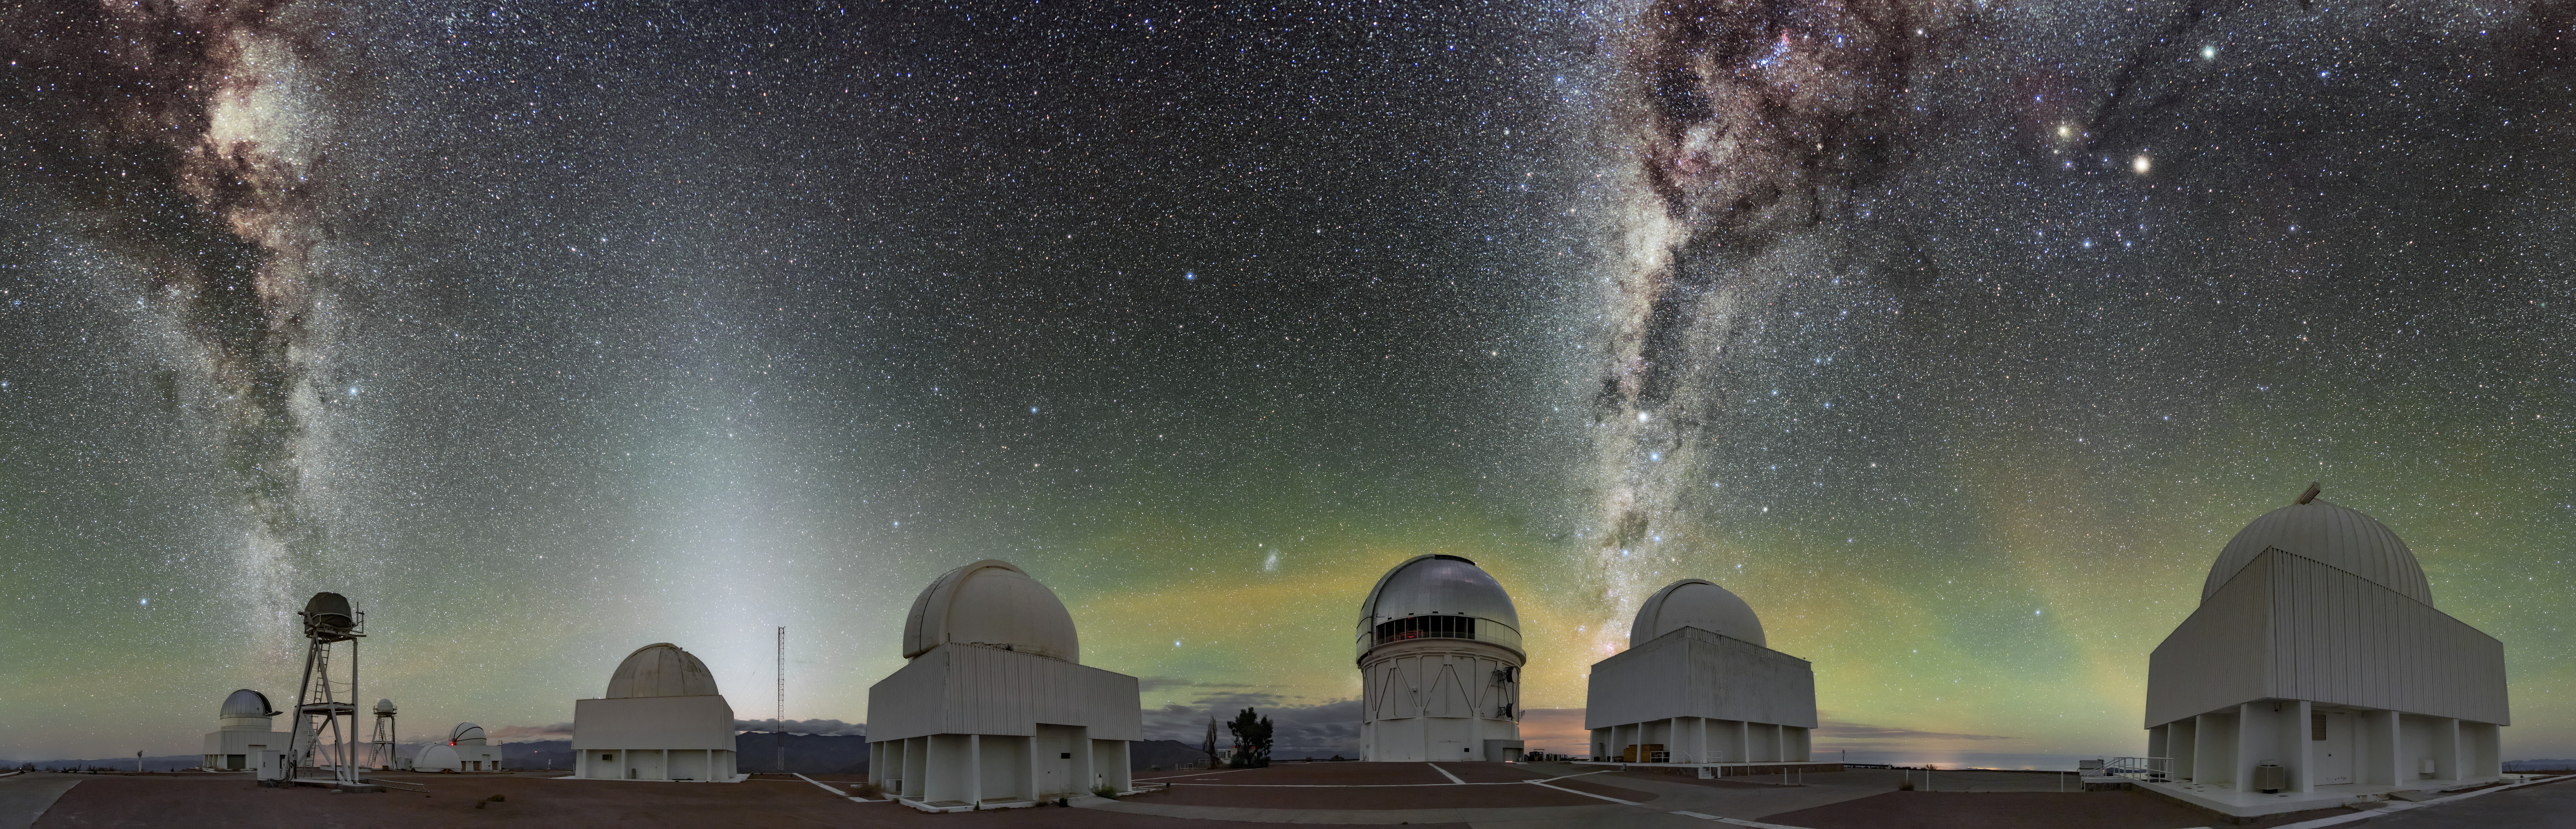

Cerro Tololo Light Show

Cerro Tololo Inter-American Observatory (CTIO), a Program of NSF NOIRLab, is depicted here with the Milky Way and several nebulae within it, including the Lagoon Nebula and Rho Ophiuchi cloud complex. A number of CTIO telescopes are captured in this 360-degree panorama, including, from left to right: the UBC Southern Observatory, the SMARTS 1.0-meter Telescope, the Curtis Schmidt Telescope, the Víctor M. Blanco 4-meter Telescope, the SMARTS 1.5-meter Telescope and the SMARTS 0.9-meter Telescope.

Various other, more unusual night sky phenomena are also visible. The white glow on the left of the image is zodiacal light, arising from interplanetary dust illuminated by the Sun. The green, orange, and reddish “clouds” near the horizon are airglow, caused by trace gasses in the upper atmosphere.

Credit: CTIO/NOIRLab/NSF/AURA/B. Tafreshi